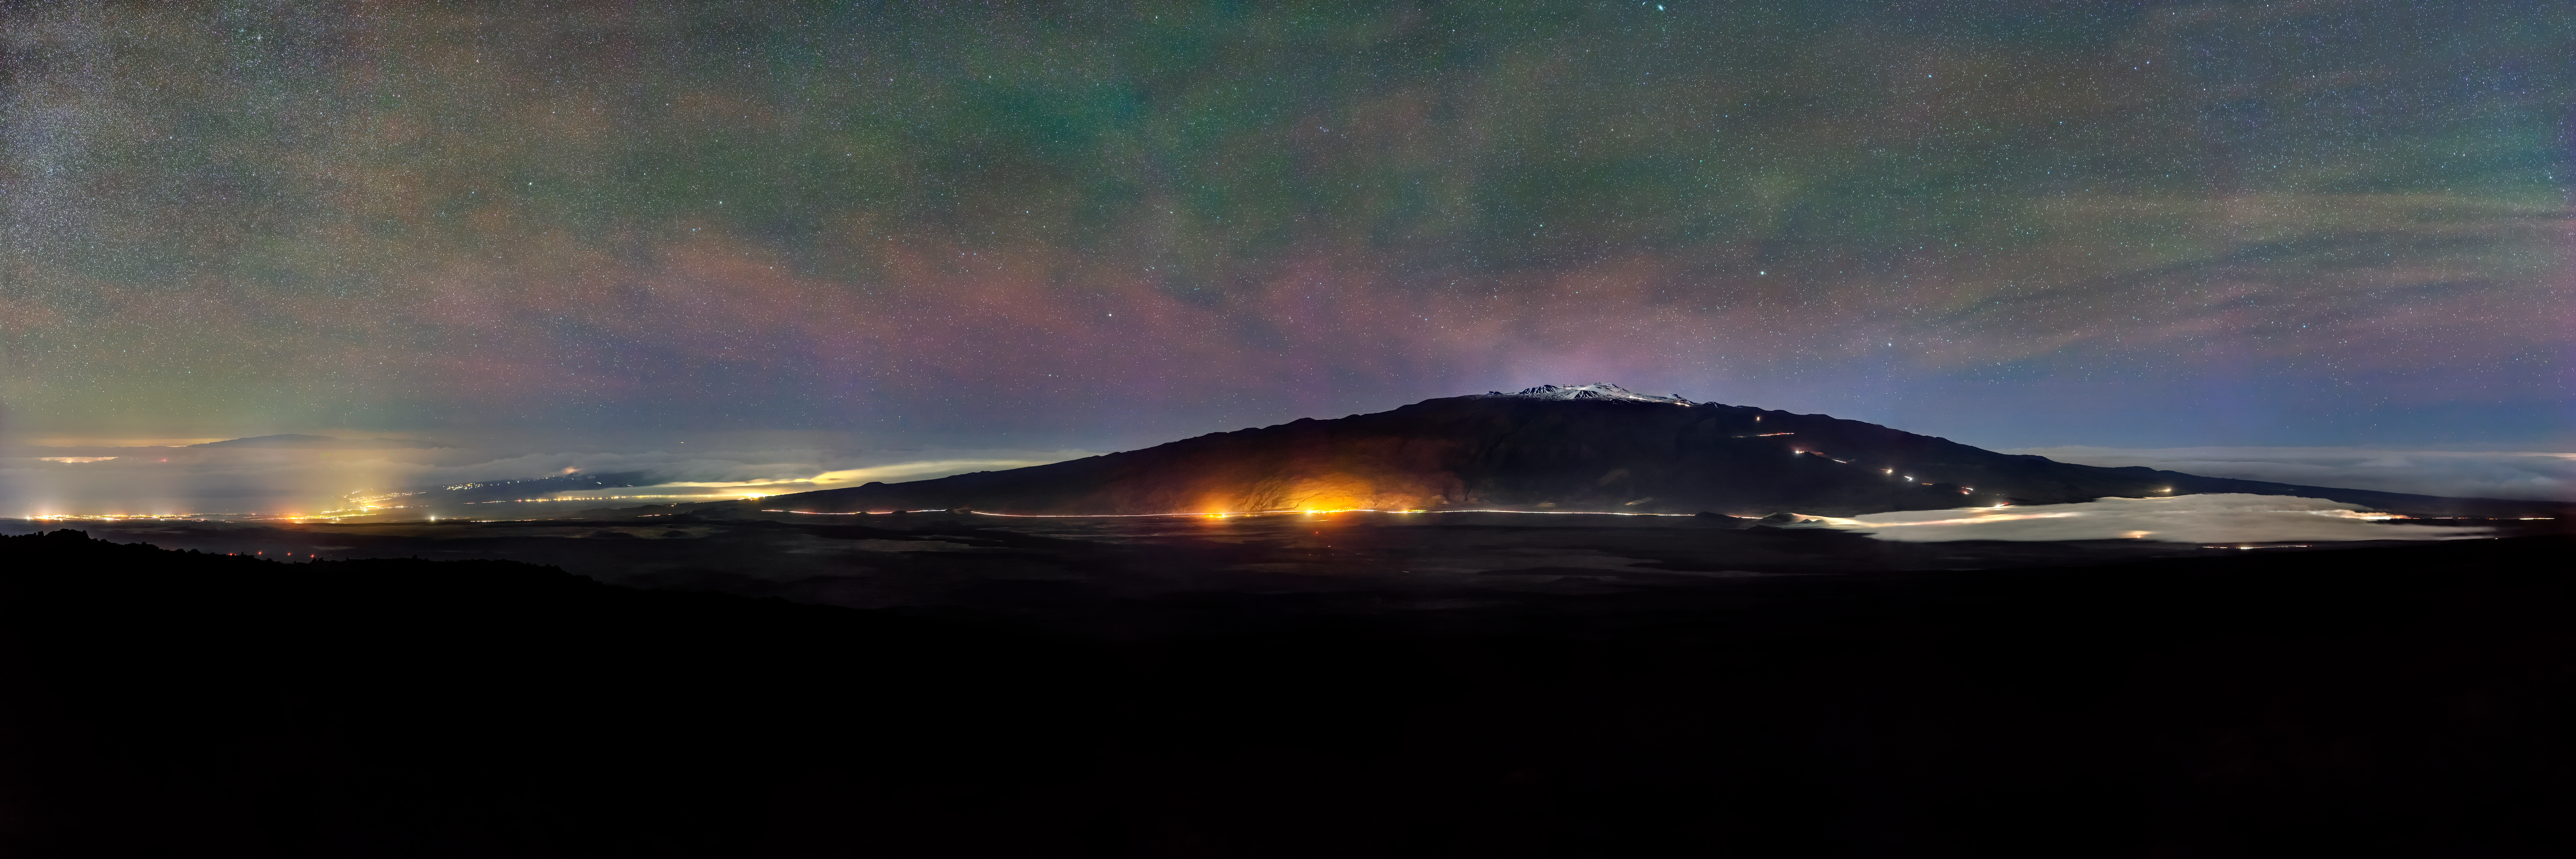

Hawaiian Snow

While many know Hawai‘i for its tropical weather and volcanoes, at high altitudes winter storms can bring snow. This frequently falls atop Maunakea in Hawai‘i, one of five volcanoes that form the island of Hawai‘i. Maunakea (altitude 4200 meters, or about 14,000 feet) is home to the Gemini North telescope, part of the International Gemini Observatory, operated by NSF NOIRLab. Fortunately for Gemini North and the other telescopes located here, snowfall on Maunakea happens only a few times each winter. For the rest of the year, it is not uncommon for astronomers to look down and see nothing but an array of clouds below them.

Credit: International Gemini Observatory/NOIRLab/NSF/AURA/J. Chu